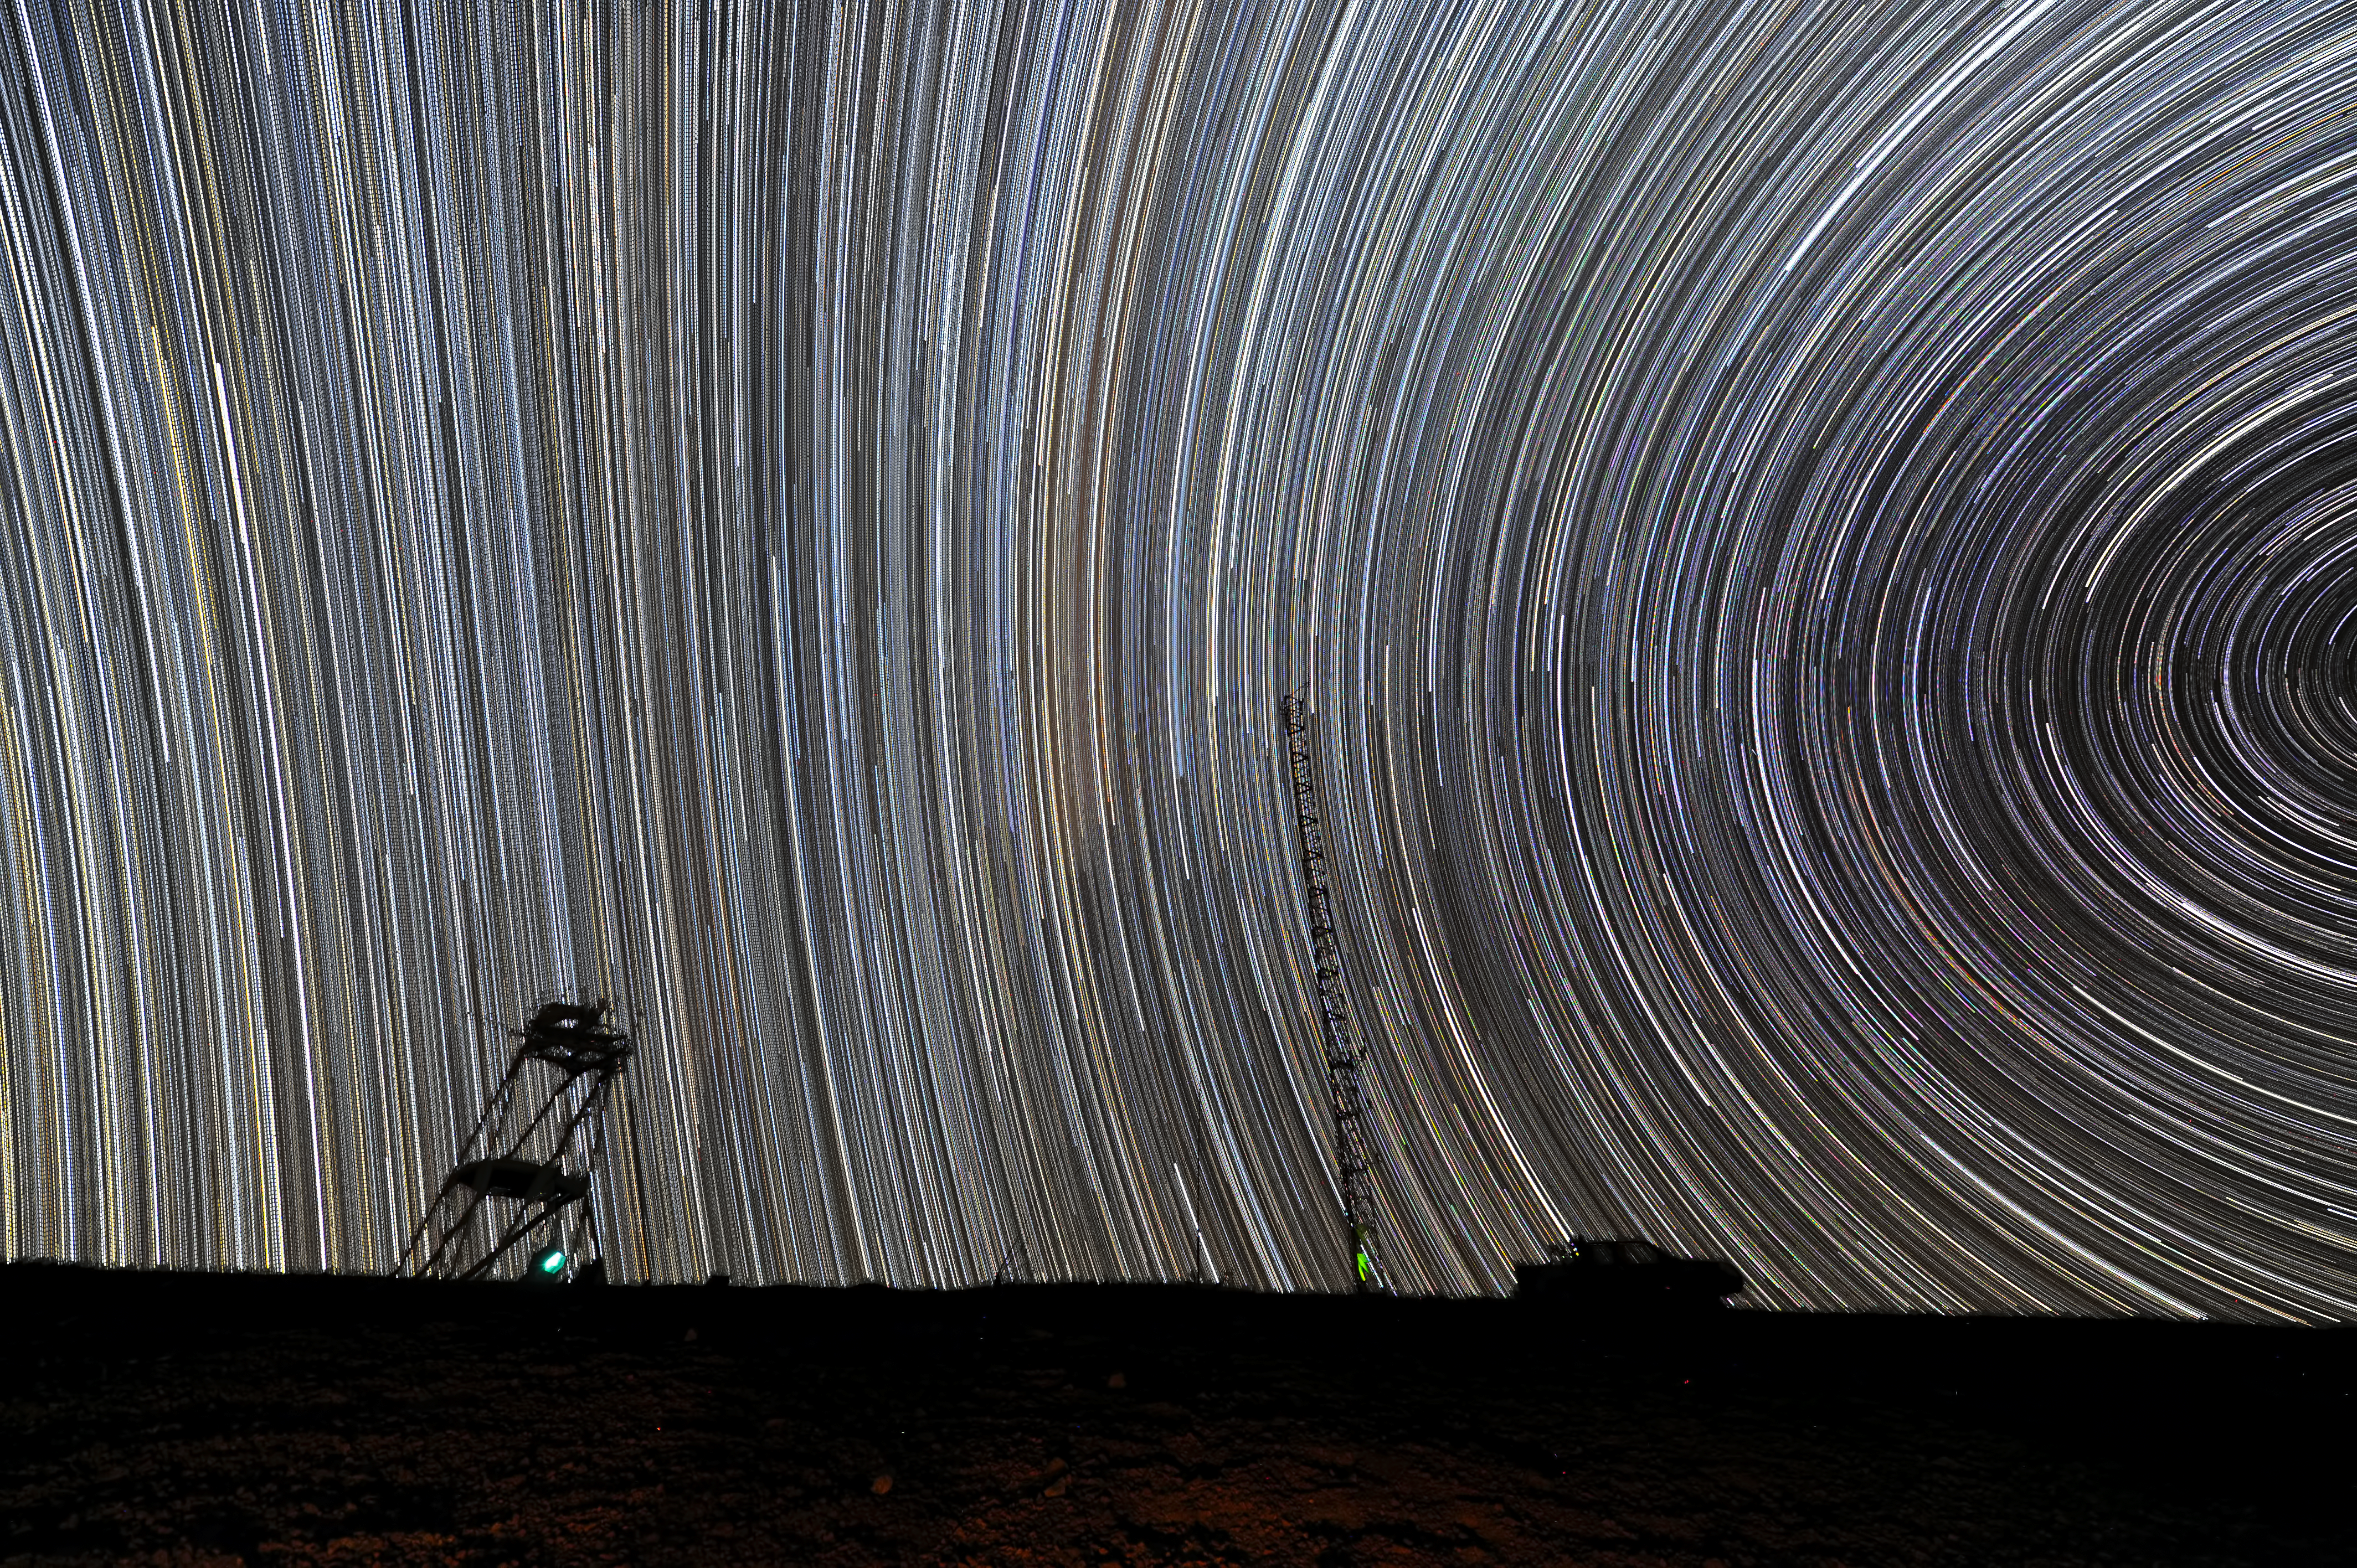

Ripples across the Chilean sky

At first sight, this mesmerising image might look like the waves caused by a stone thrown into a lake. And yet, this is the result of the apparent motion of the stars through the southern sky and some magic performed by the photographer. The image was taken at Cerro Armazones, a mountain peak 3046 metres above sea level, which lies in the central part of the Atacama Desert, in the Chilean Andes.

The long bright stripes are star trails and each one marks the path of a single star across the dark night sky. By leaving the camera’s shutter open for a long period of time, the movement of the stars, imperceptible to the naked eye, is revealed. Exposure times of as little as 15 minutes are long enough to do the trick. In this case, the photographer combined many shorter exposures to form the final image. The very wide-angle lens used for this series shows the celestial pole to the right, and the equator just above the short tower.

The amazingly large number of star trails in this picture also reveals the incredible quality of the night sky at Armazones: the atmosphere is extremely clear and there is no light pollution thanks to the mountaintop’s remote location. This is one of the reasons why this mountain was chosen to be the future home of the world’s biggest eye on the sky: the upcoming European Extremely Large Telescope (E-ELT).

Credit: ESO/S. Brunier